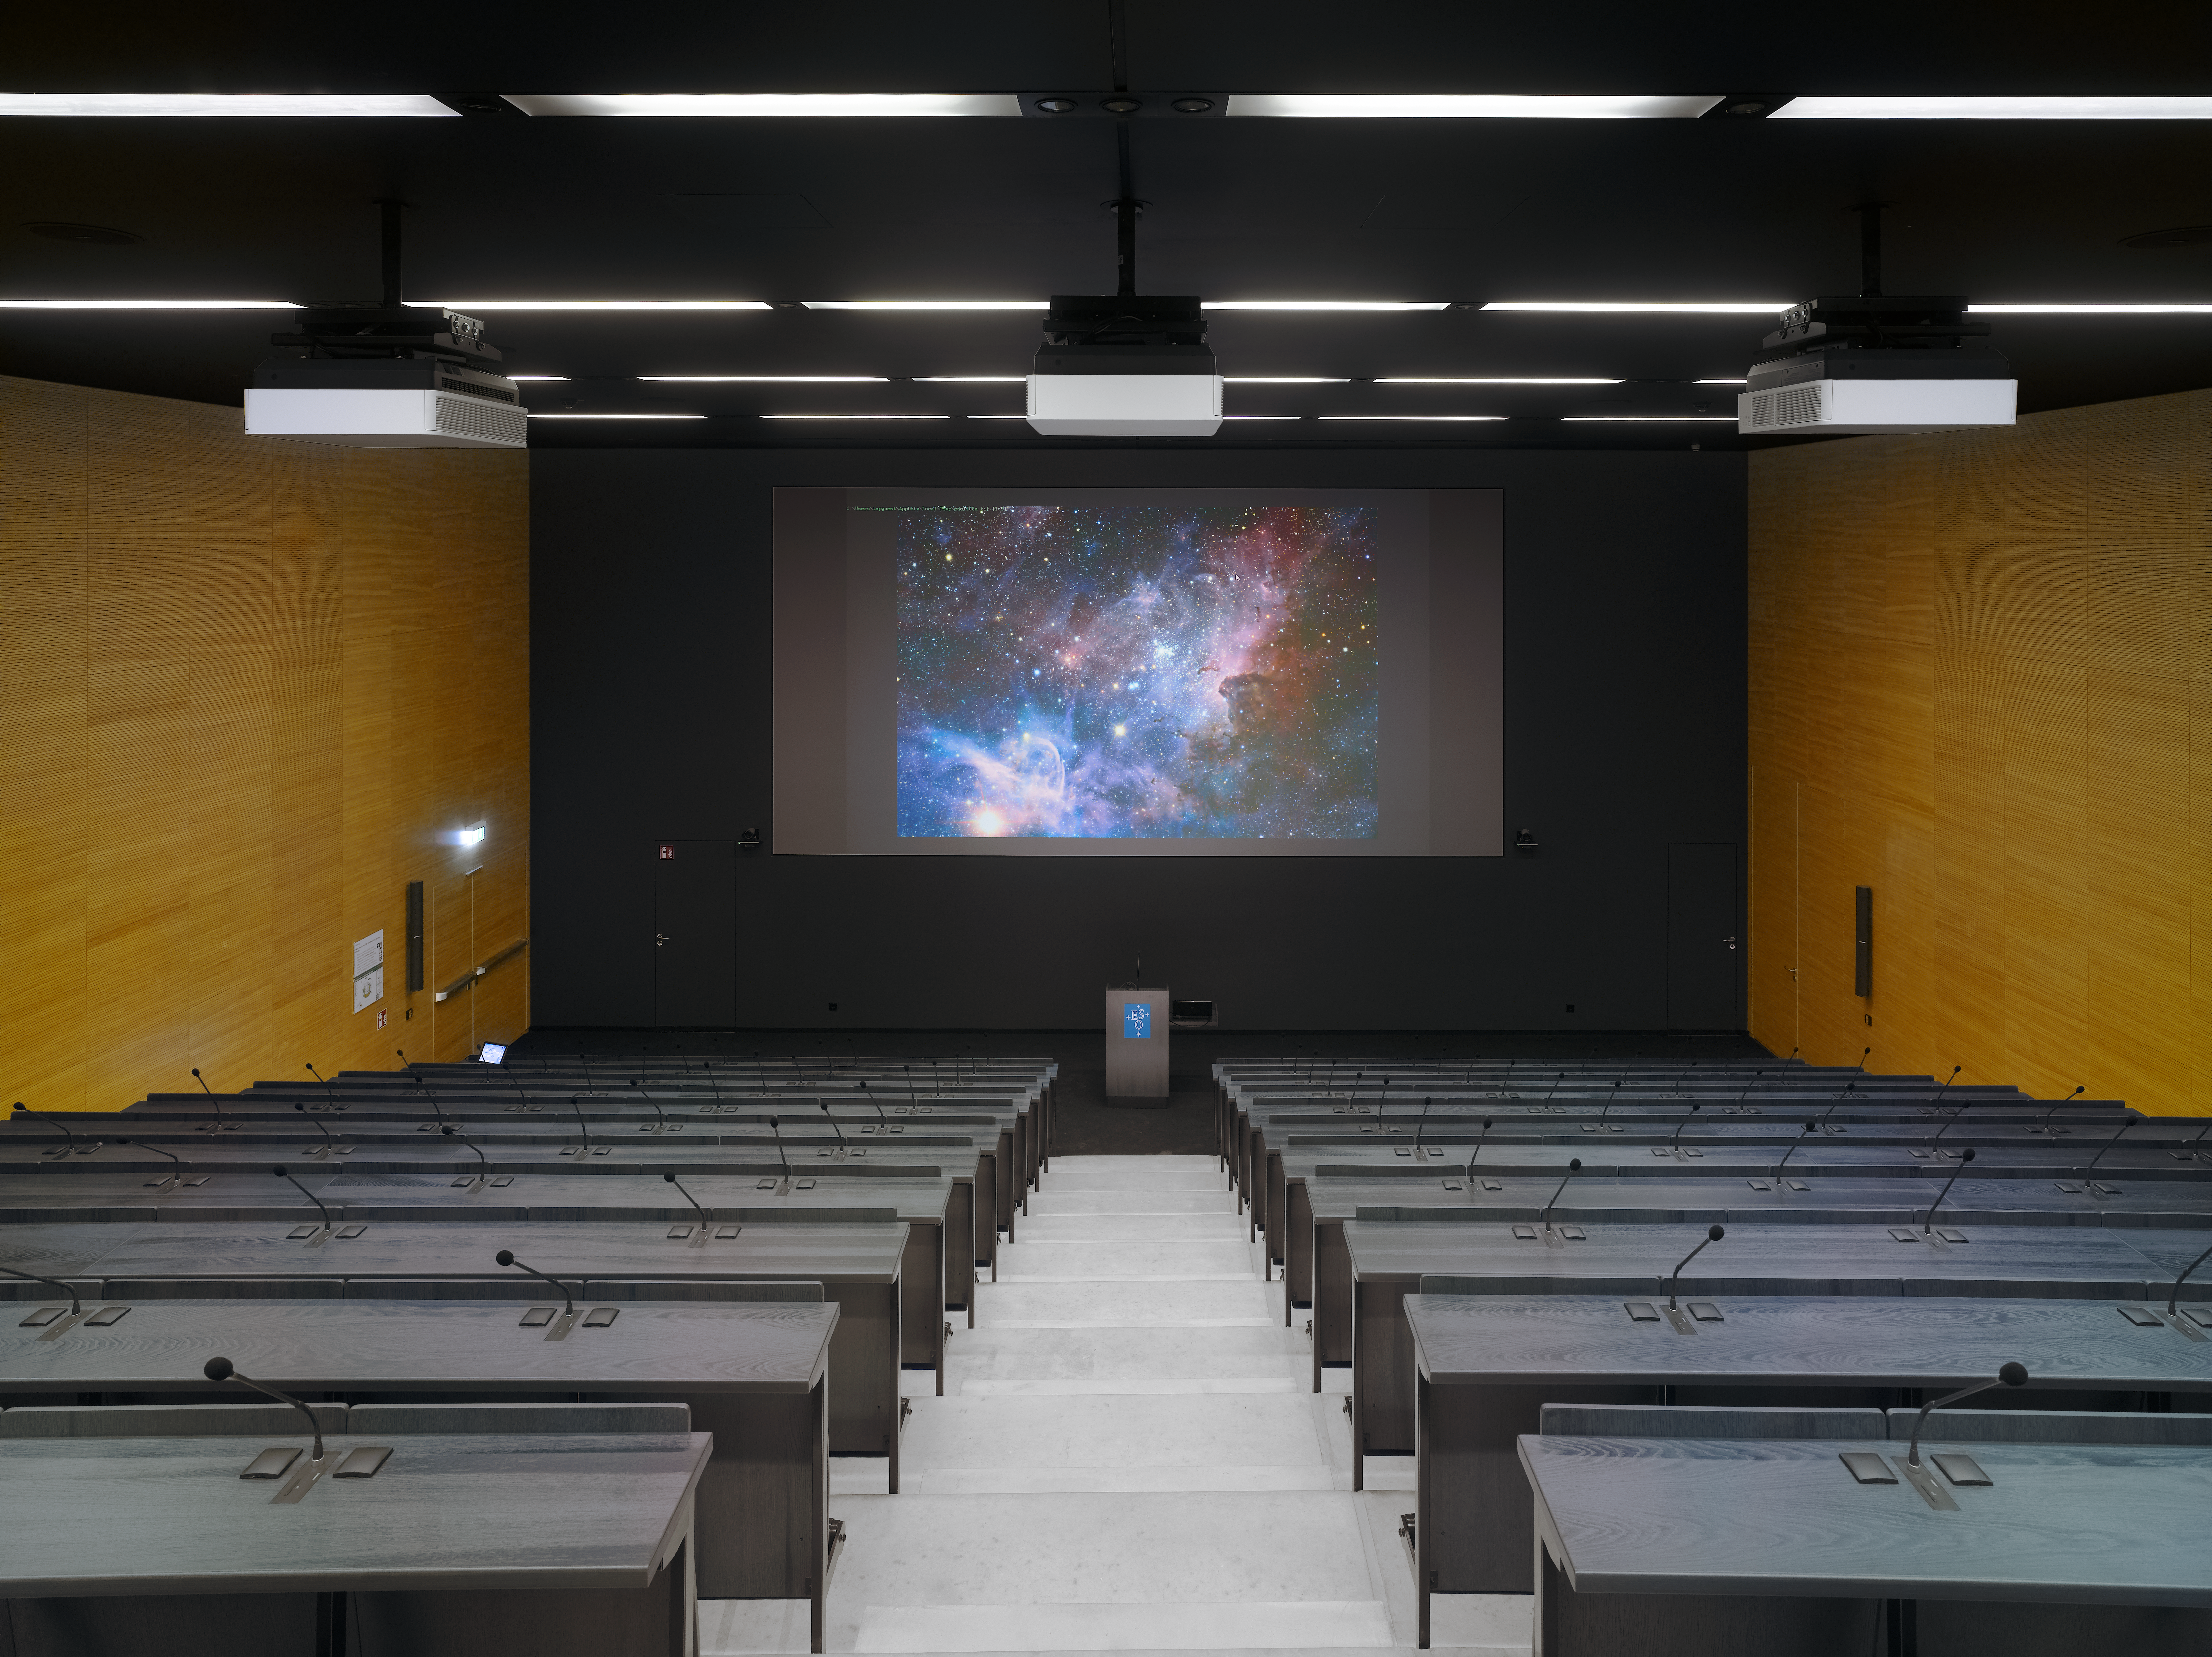

New auditorium

Within the new office building at the ESO Headquarters in Garching, Germany, one can also find an Auditorium with 234 seats and equipped with the most modern technology available.

Credit: Roland Halbe/ESO